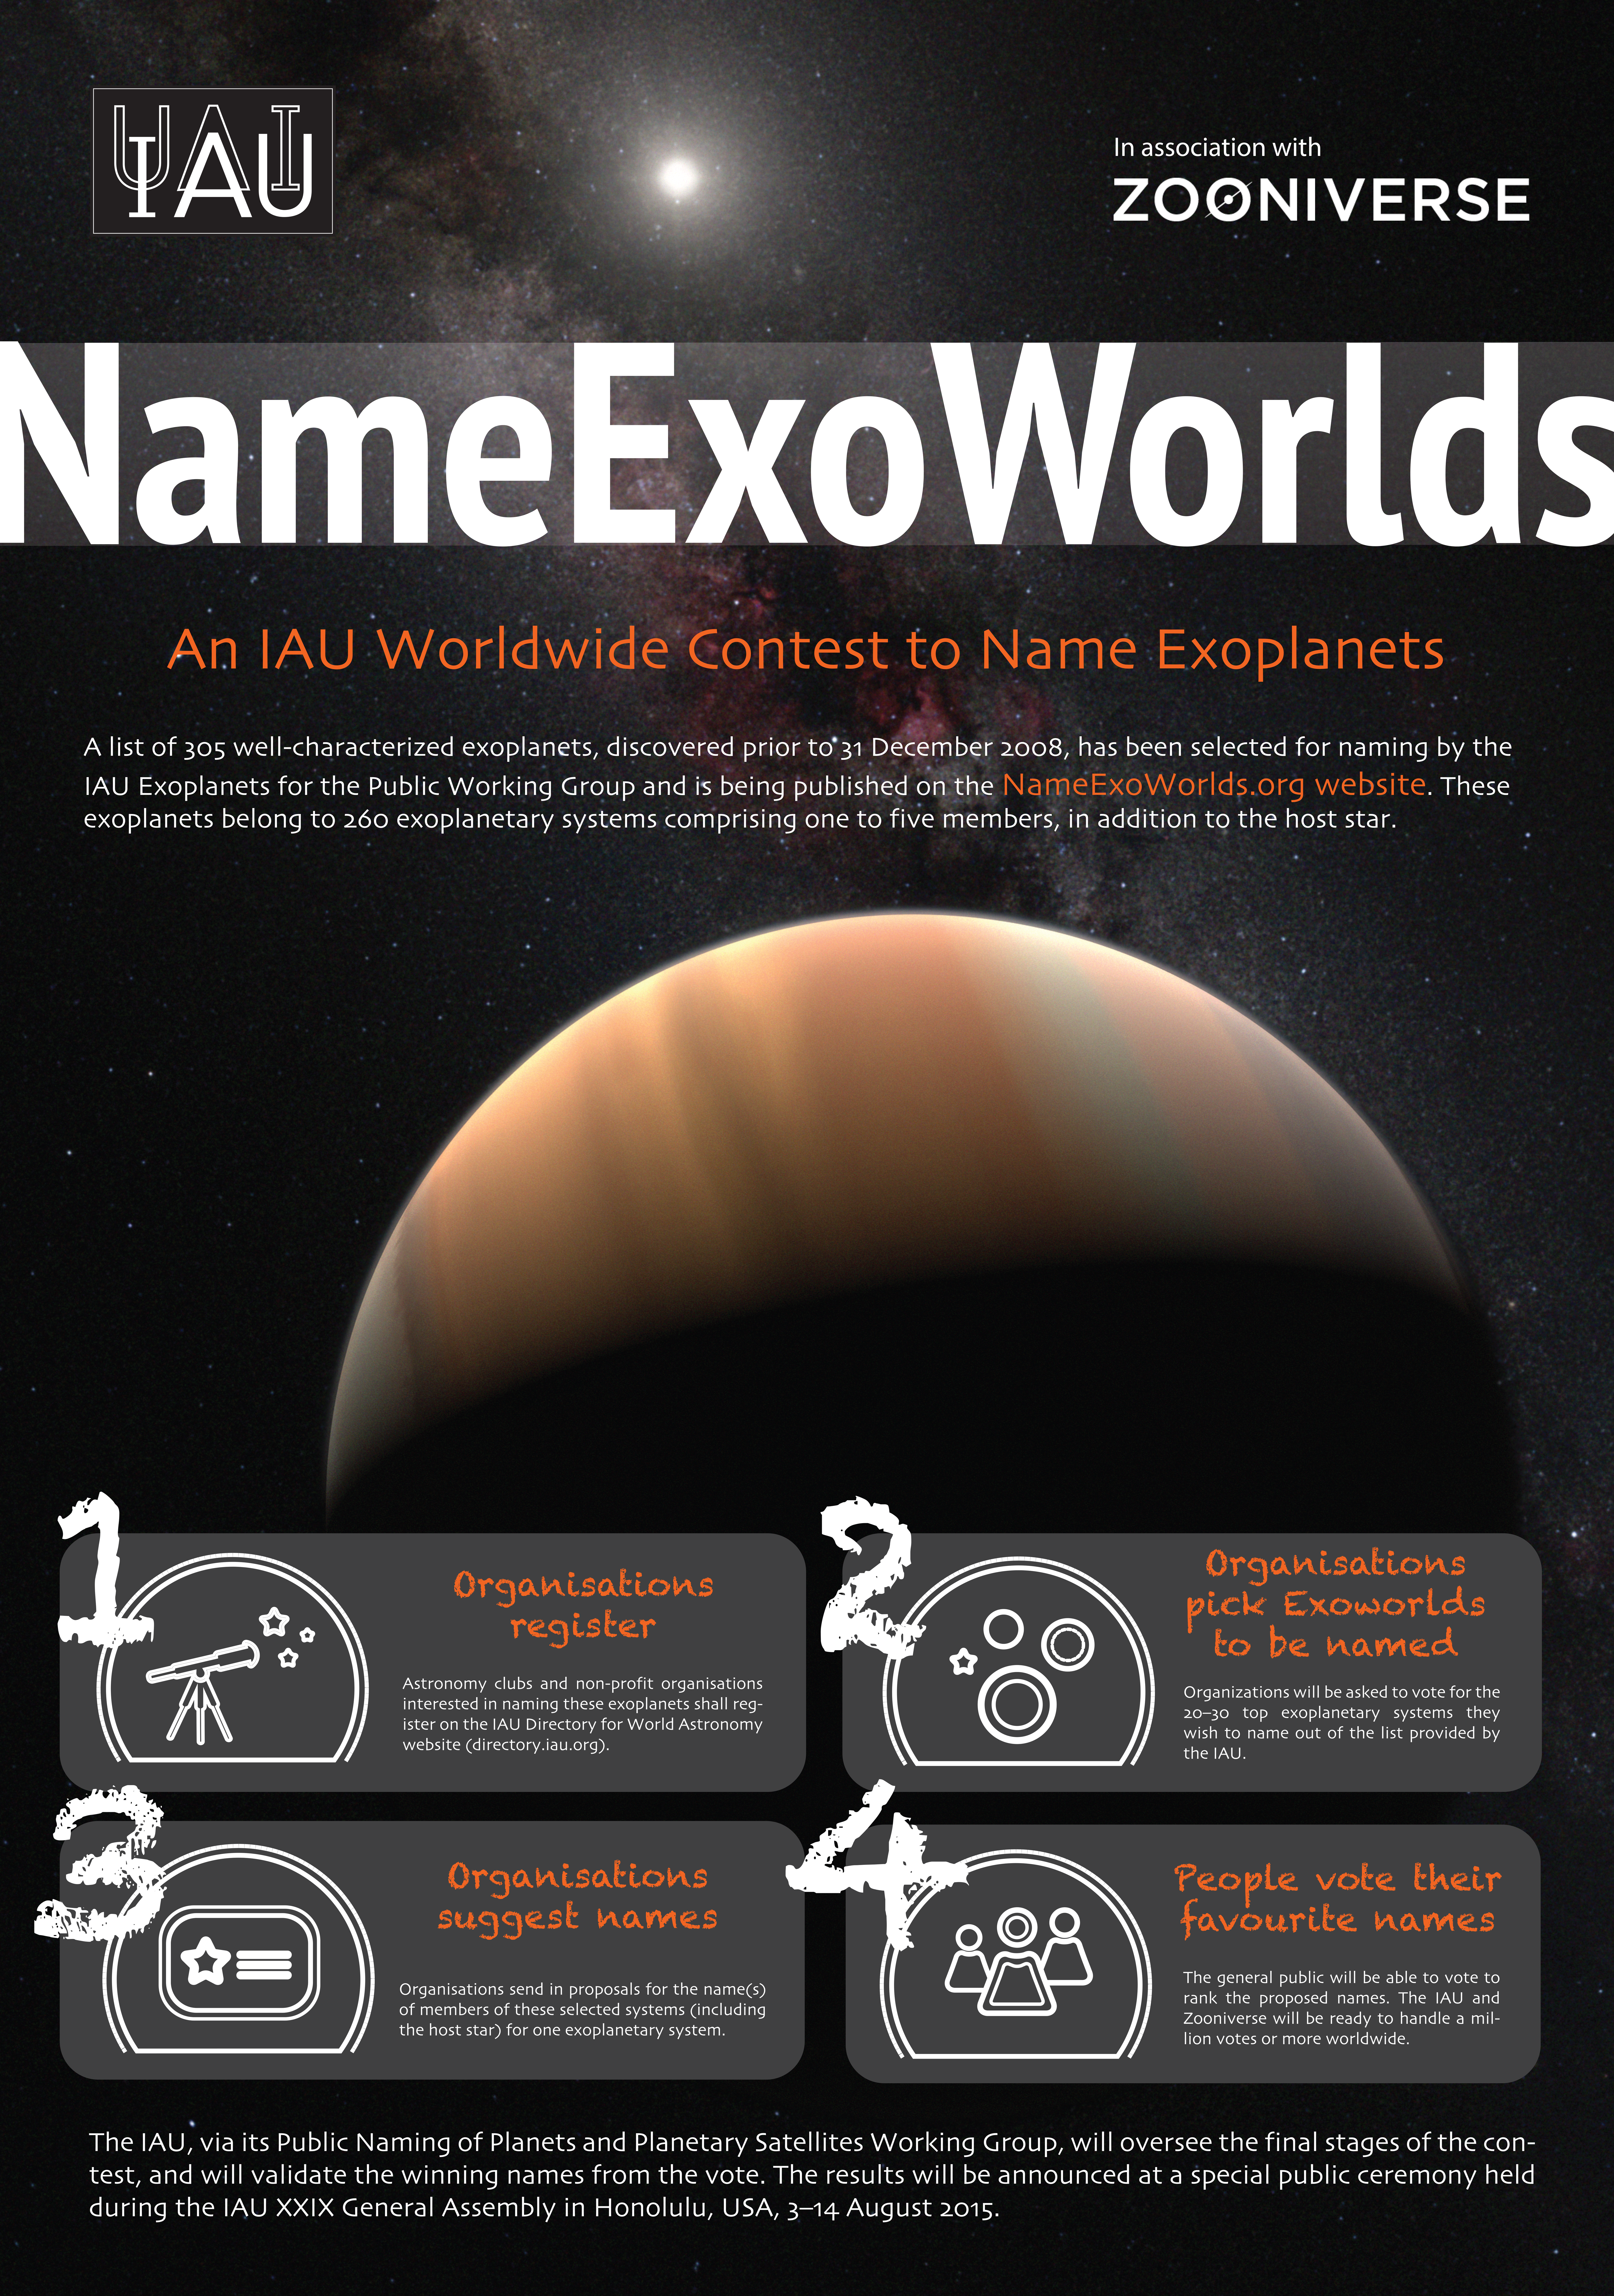

Poster for NameExoWorlds

More information about the NameExoWorlds is available on http://nameexoworlds.org/ and on the IAU press release iau1406.

Credit: IAU